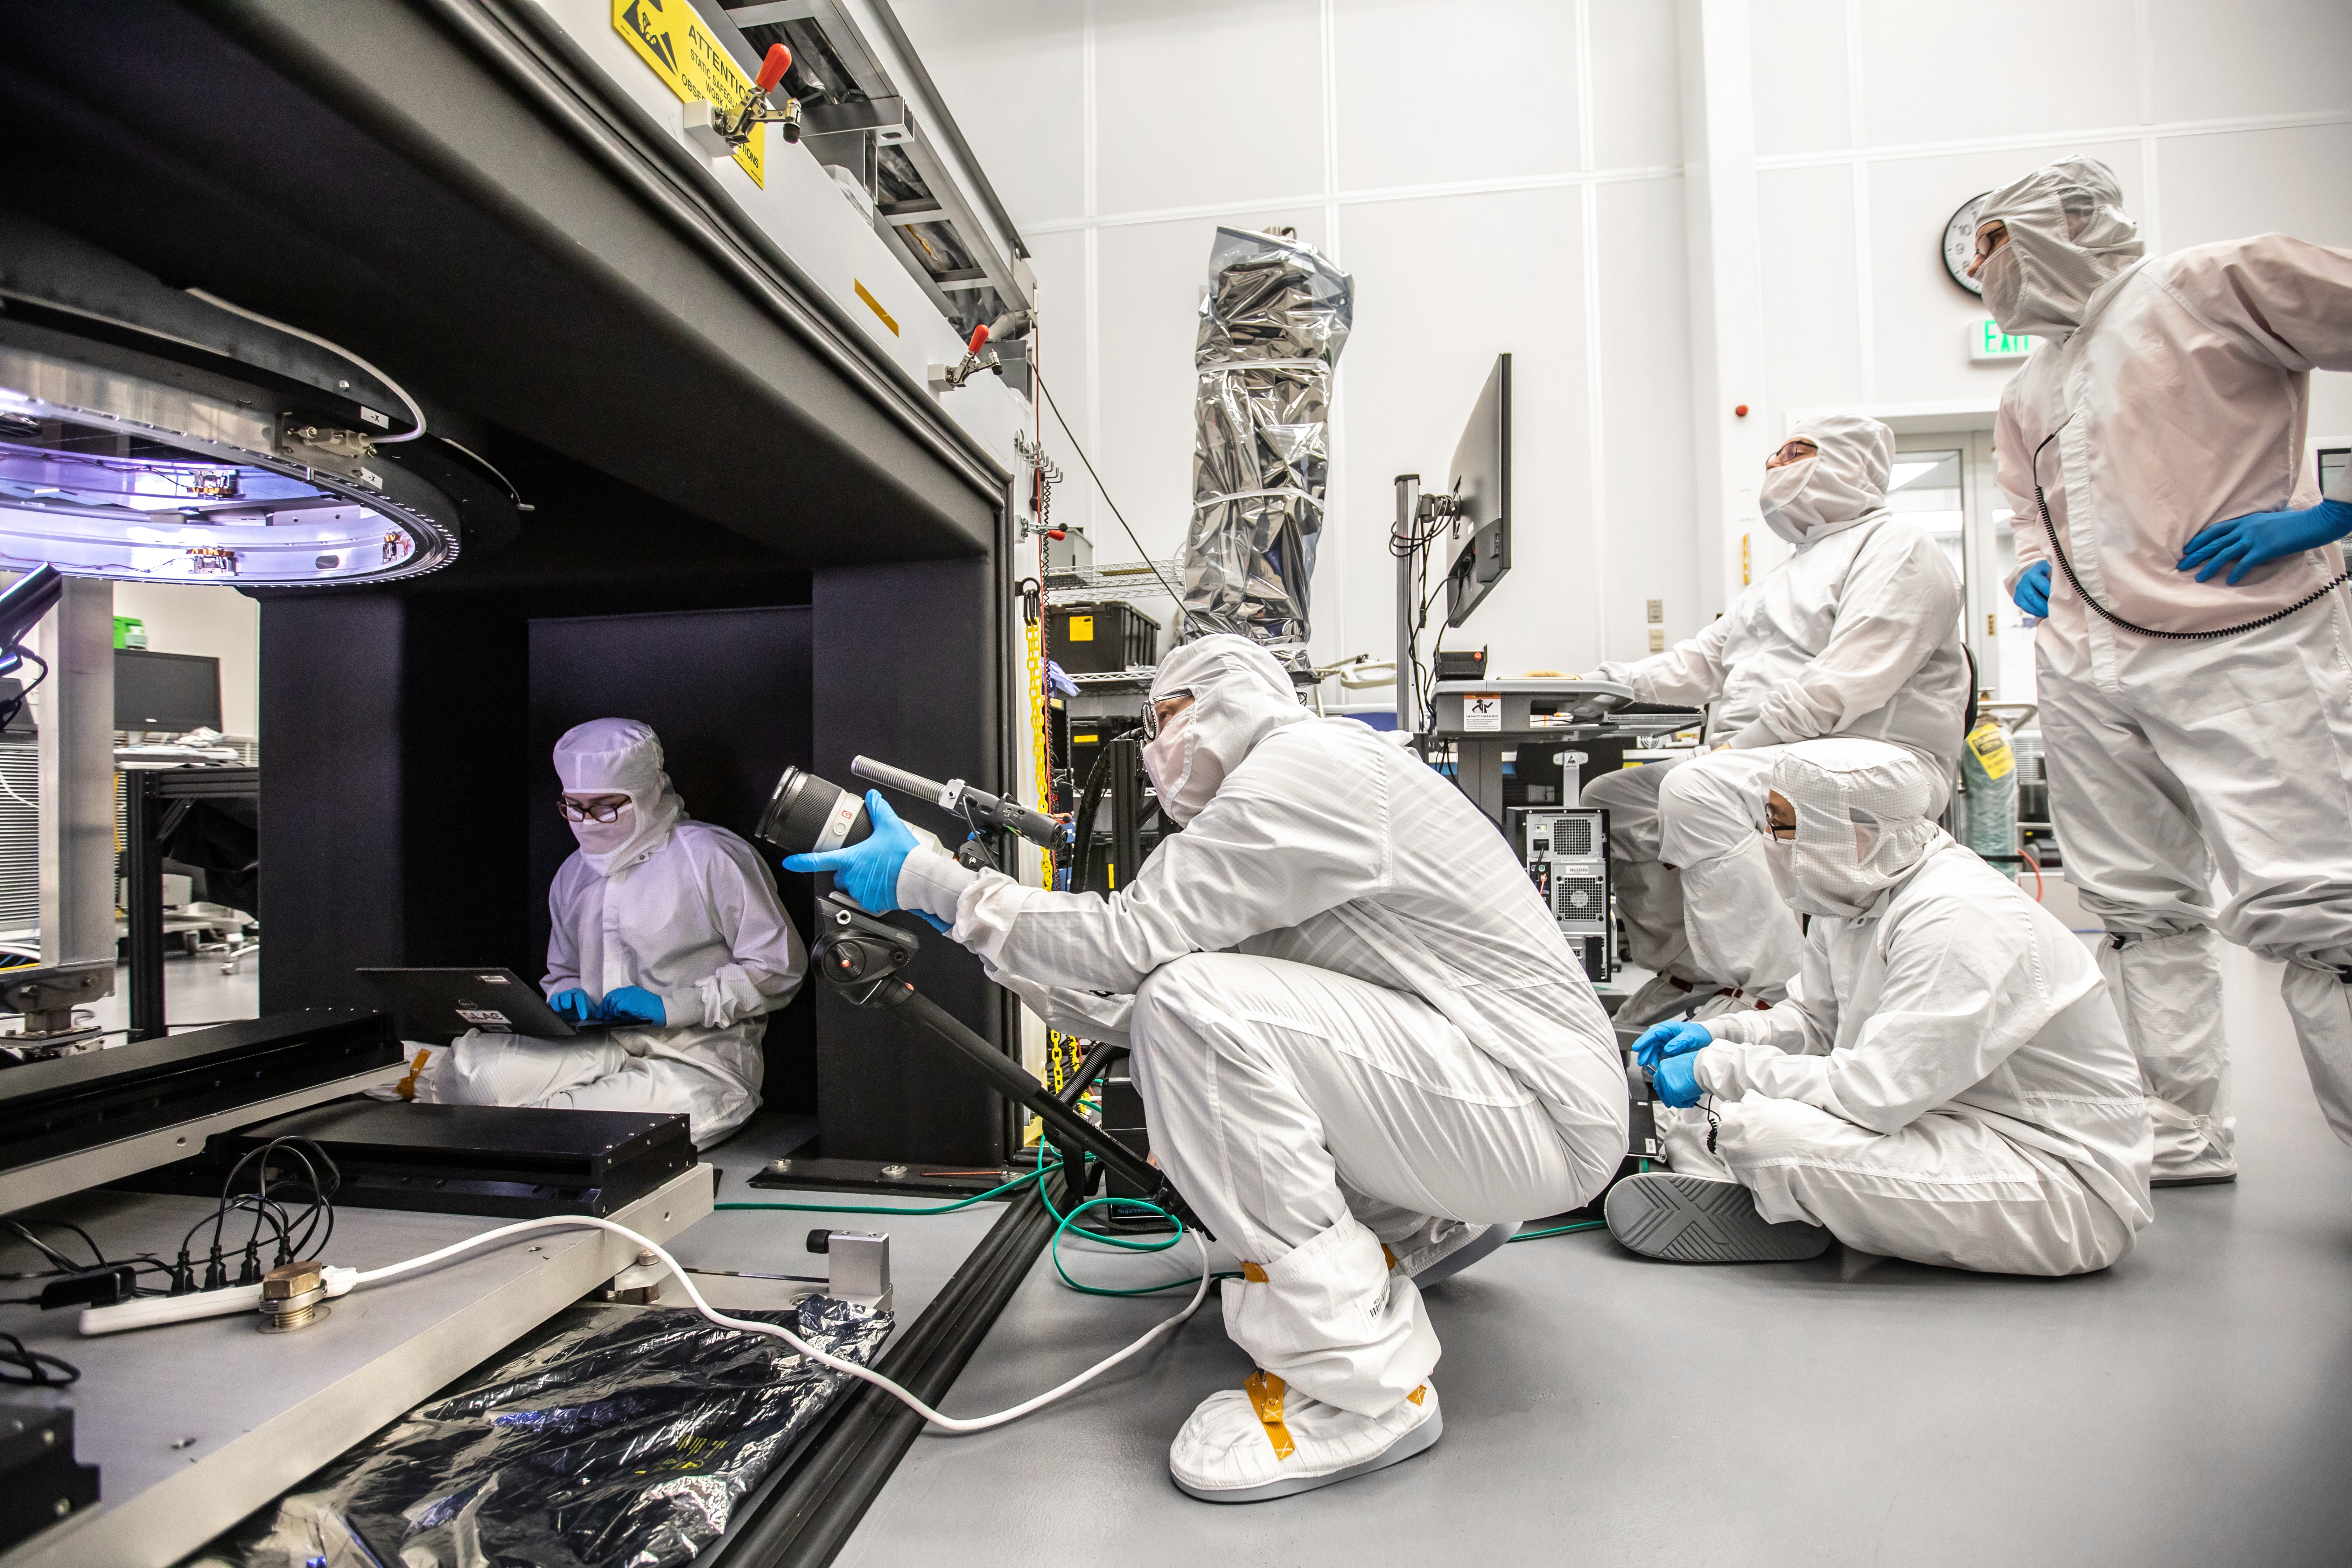

Vera C. Rubin Observatory LSST Camera Focal Plane Build 149

Installing RTM 21 of 21 to complete the 3.2GP array of CCDs. Documentary Filmmaker Alison Rose was on hand to capture this event.

Credit: Jacqueline Orrell/SLAC National Accelerator Laboratory